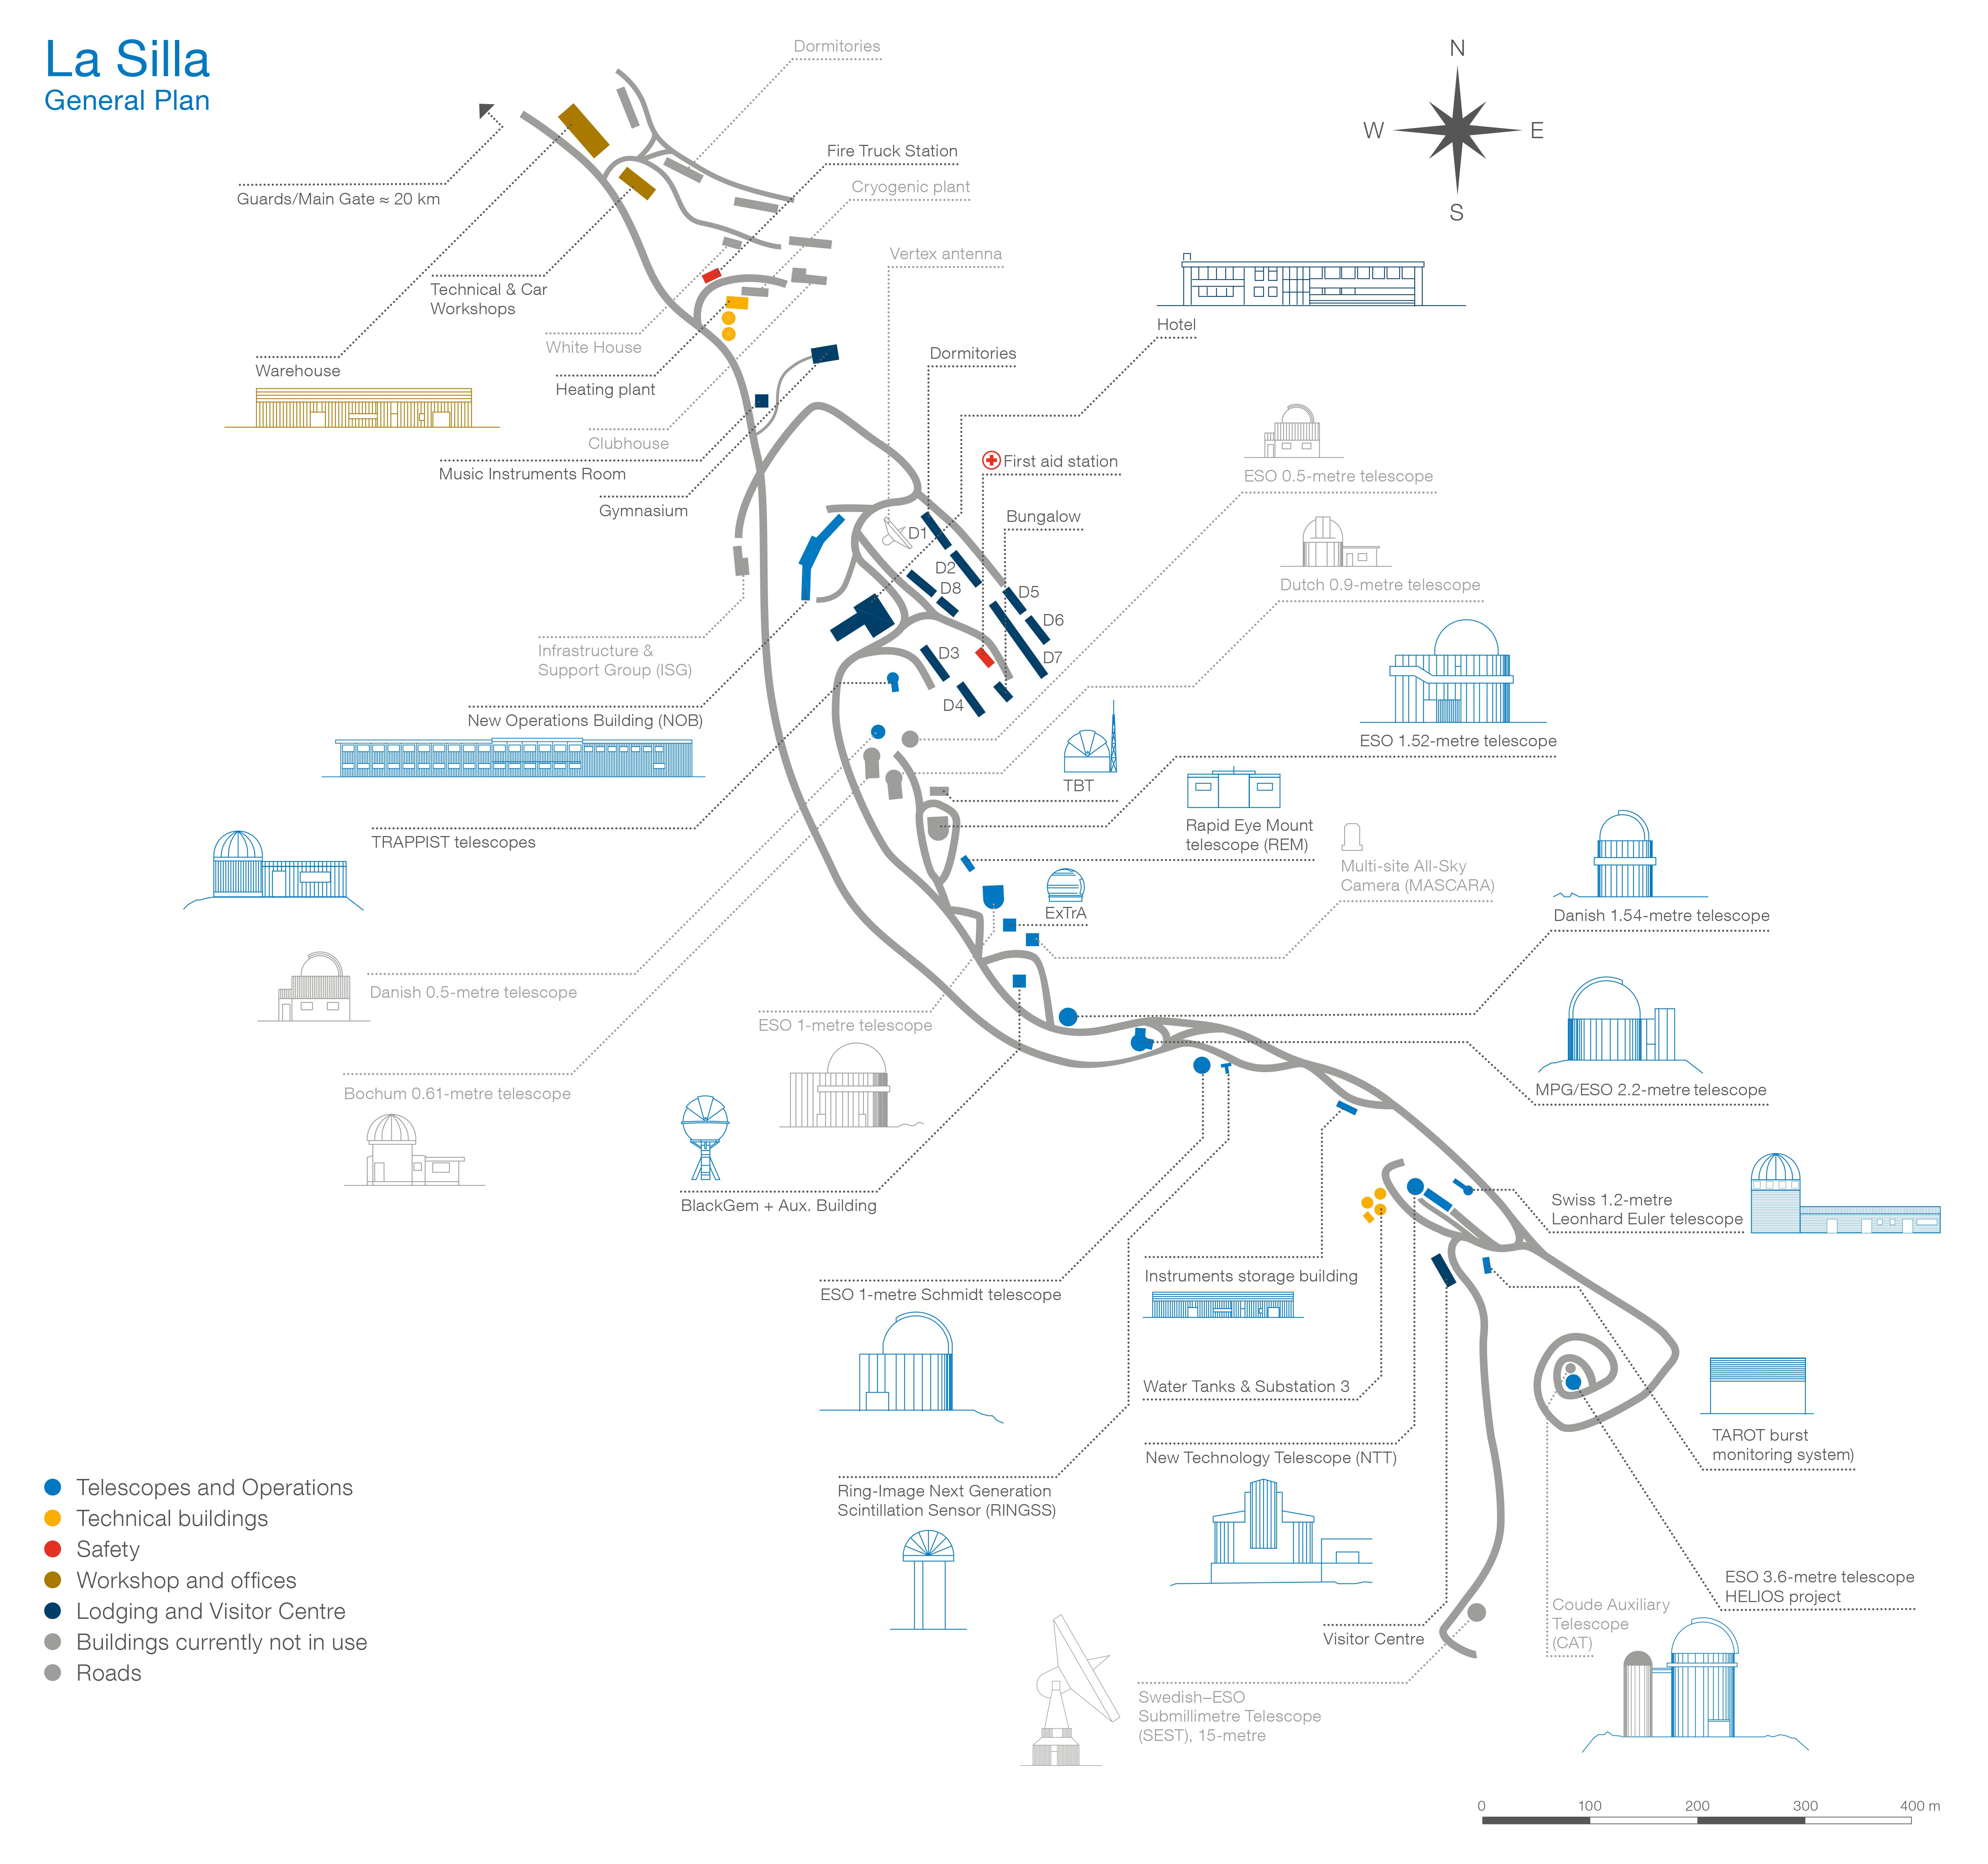

Map of La Silla Observatory

La Silla Observatory is an astronomical observatory in Chile with three telescopes built and operated by the European Southern Observatory (ESO). Several telescopes are located at the site and are partly maintained by ESO. The observatory is one of the largest in the Southern Hemisphere and was the first in Chile to be used by ESO.

Credit: ESO